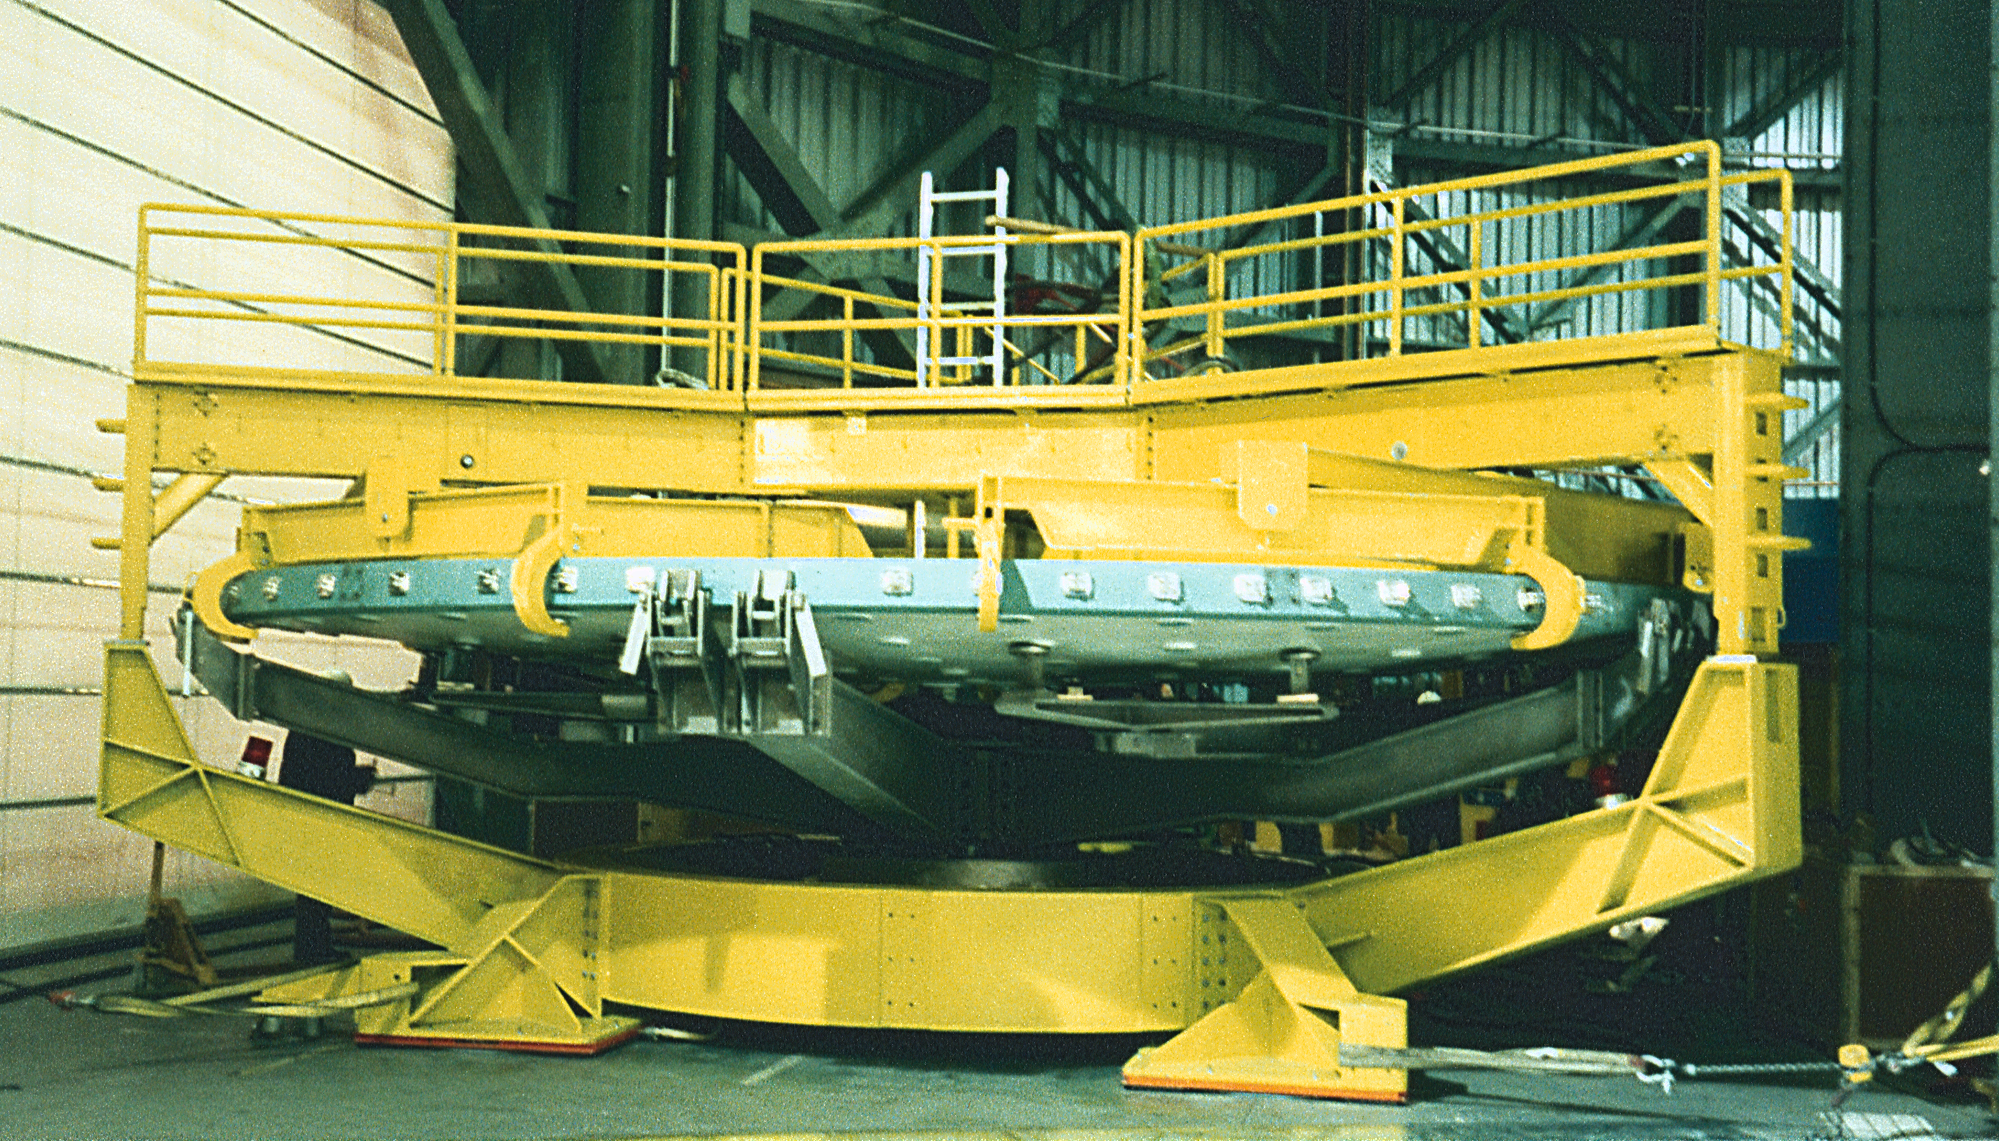

Gemini North, Mauna Kea

The dummy mirror and the mirror lifter on the wash chart, June 22nd 1998.

Credit: NOIRLab/NSF/AURA